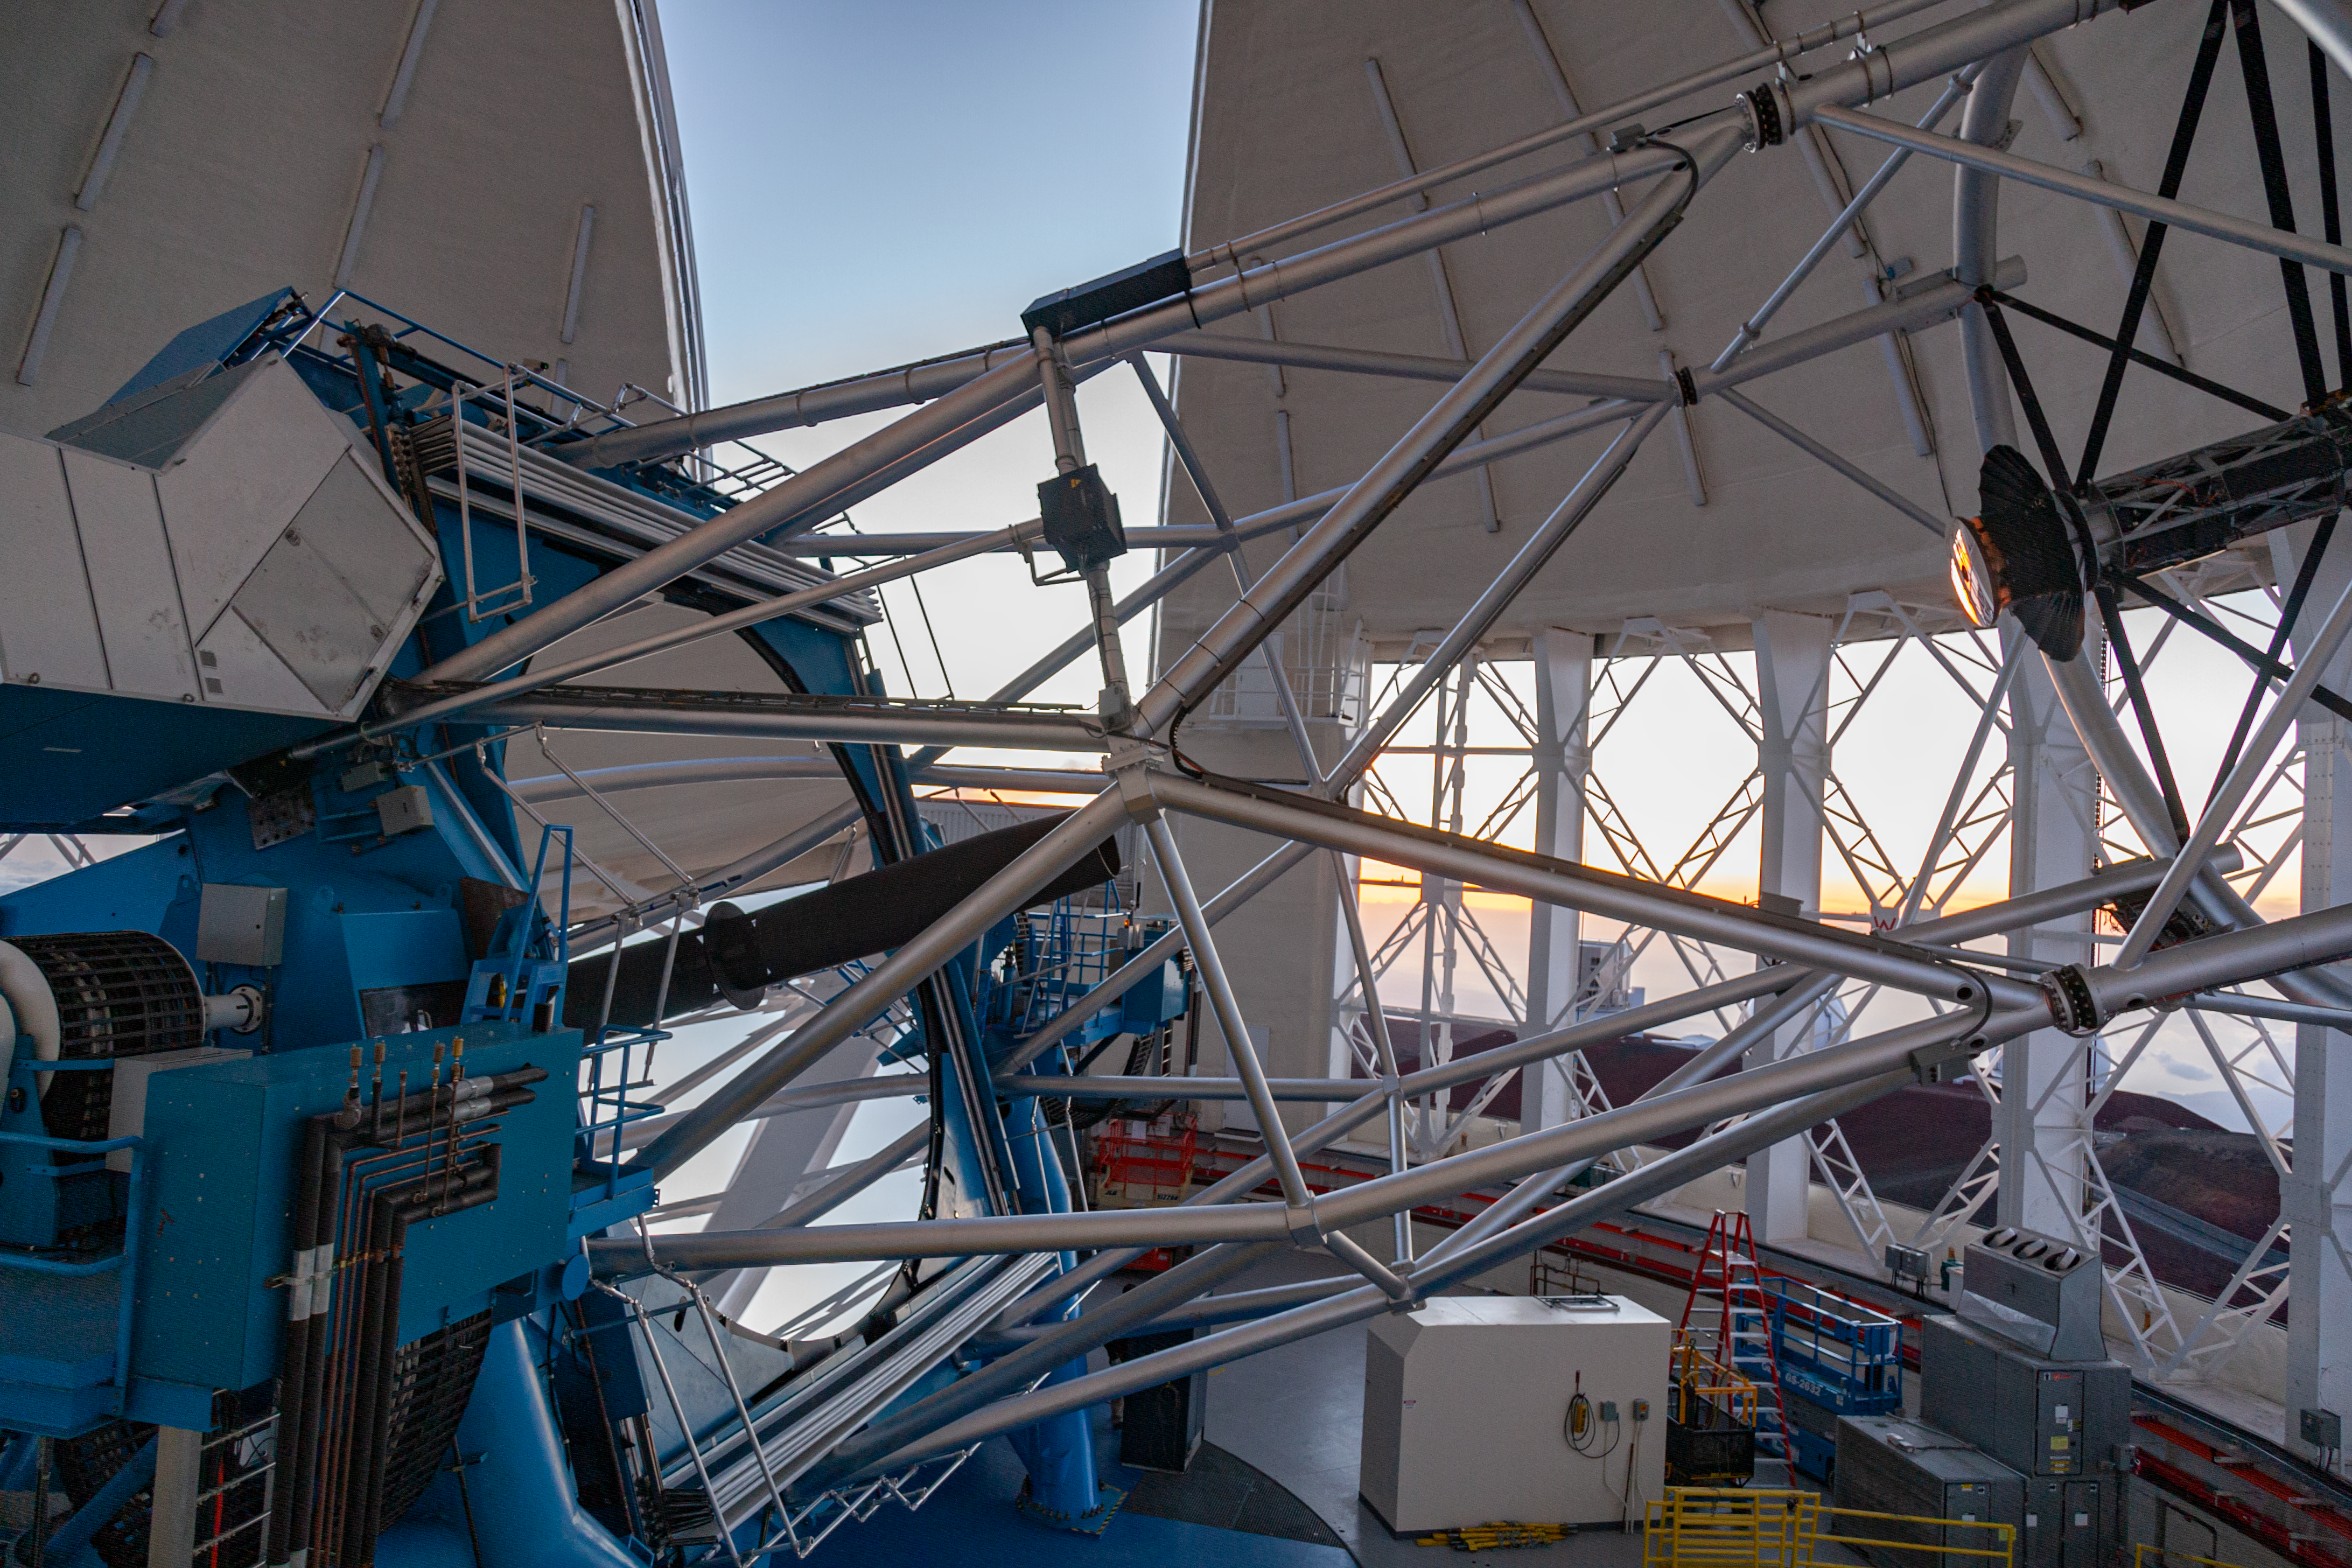

Gemini North telescope - side view

Credit: International Gemini Observatory/NSF NOIRLab/AURA/J. Pollard